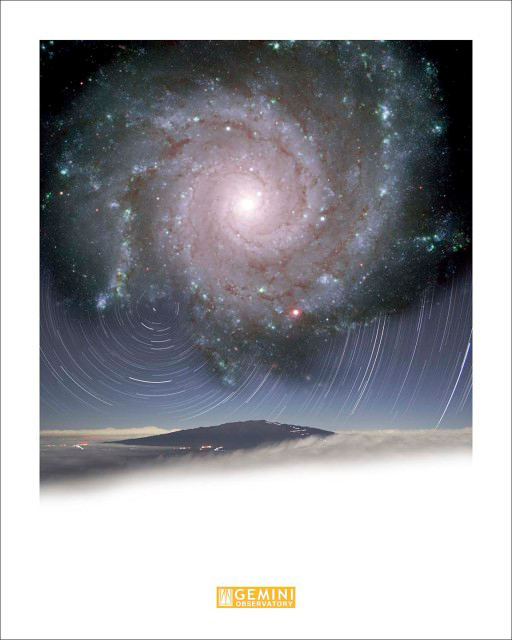

M74 over Mauna Kea Star Trails

Credit: International Gemini Observatory/AURA